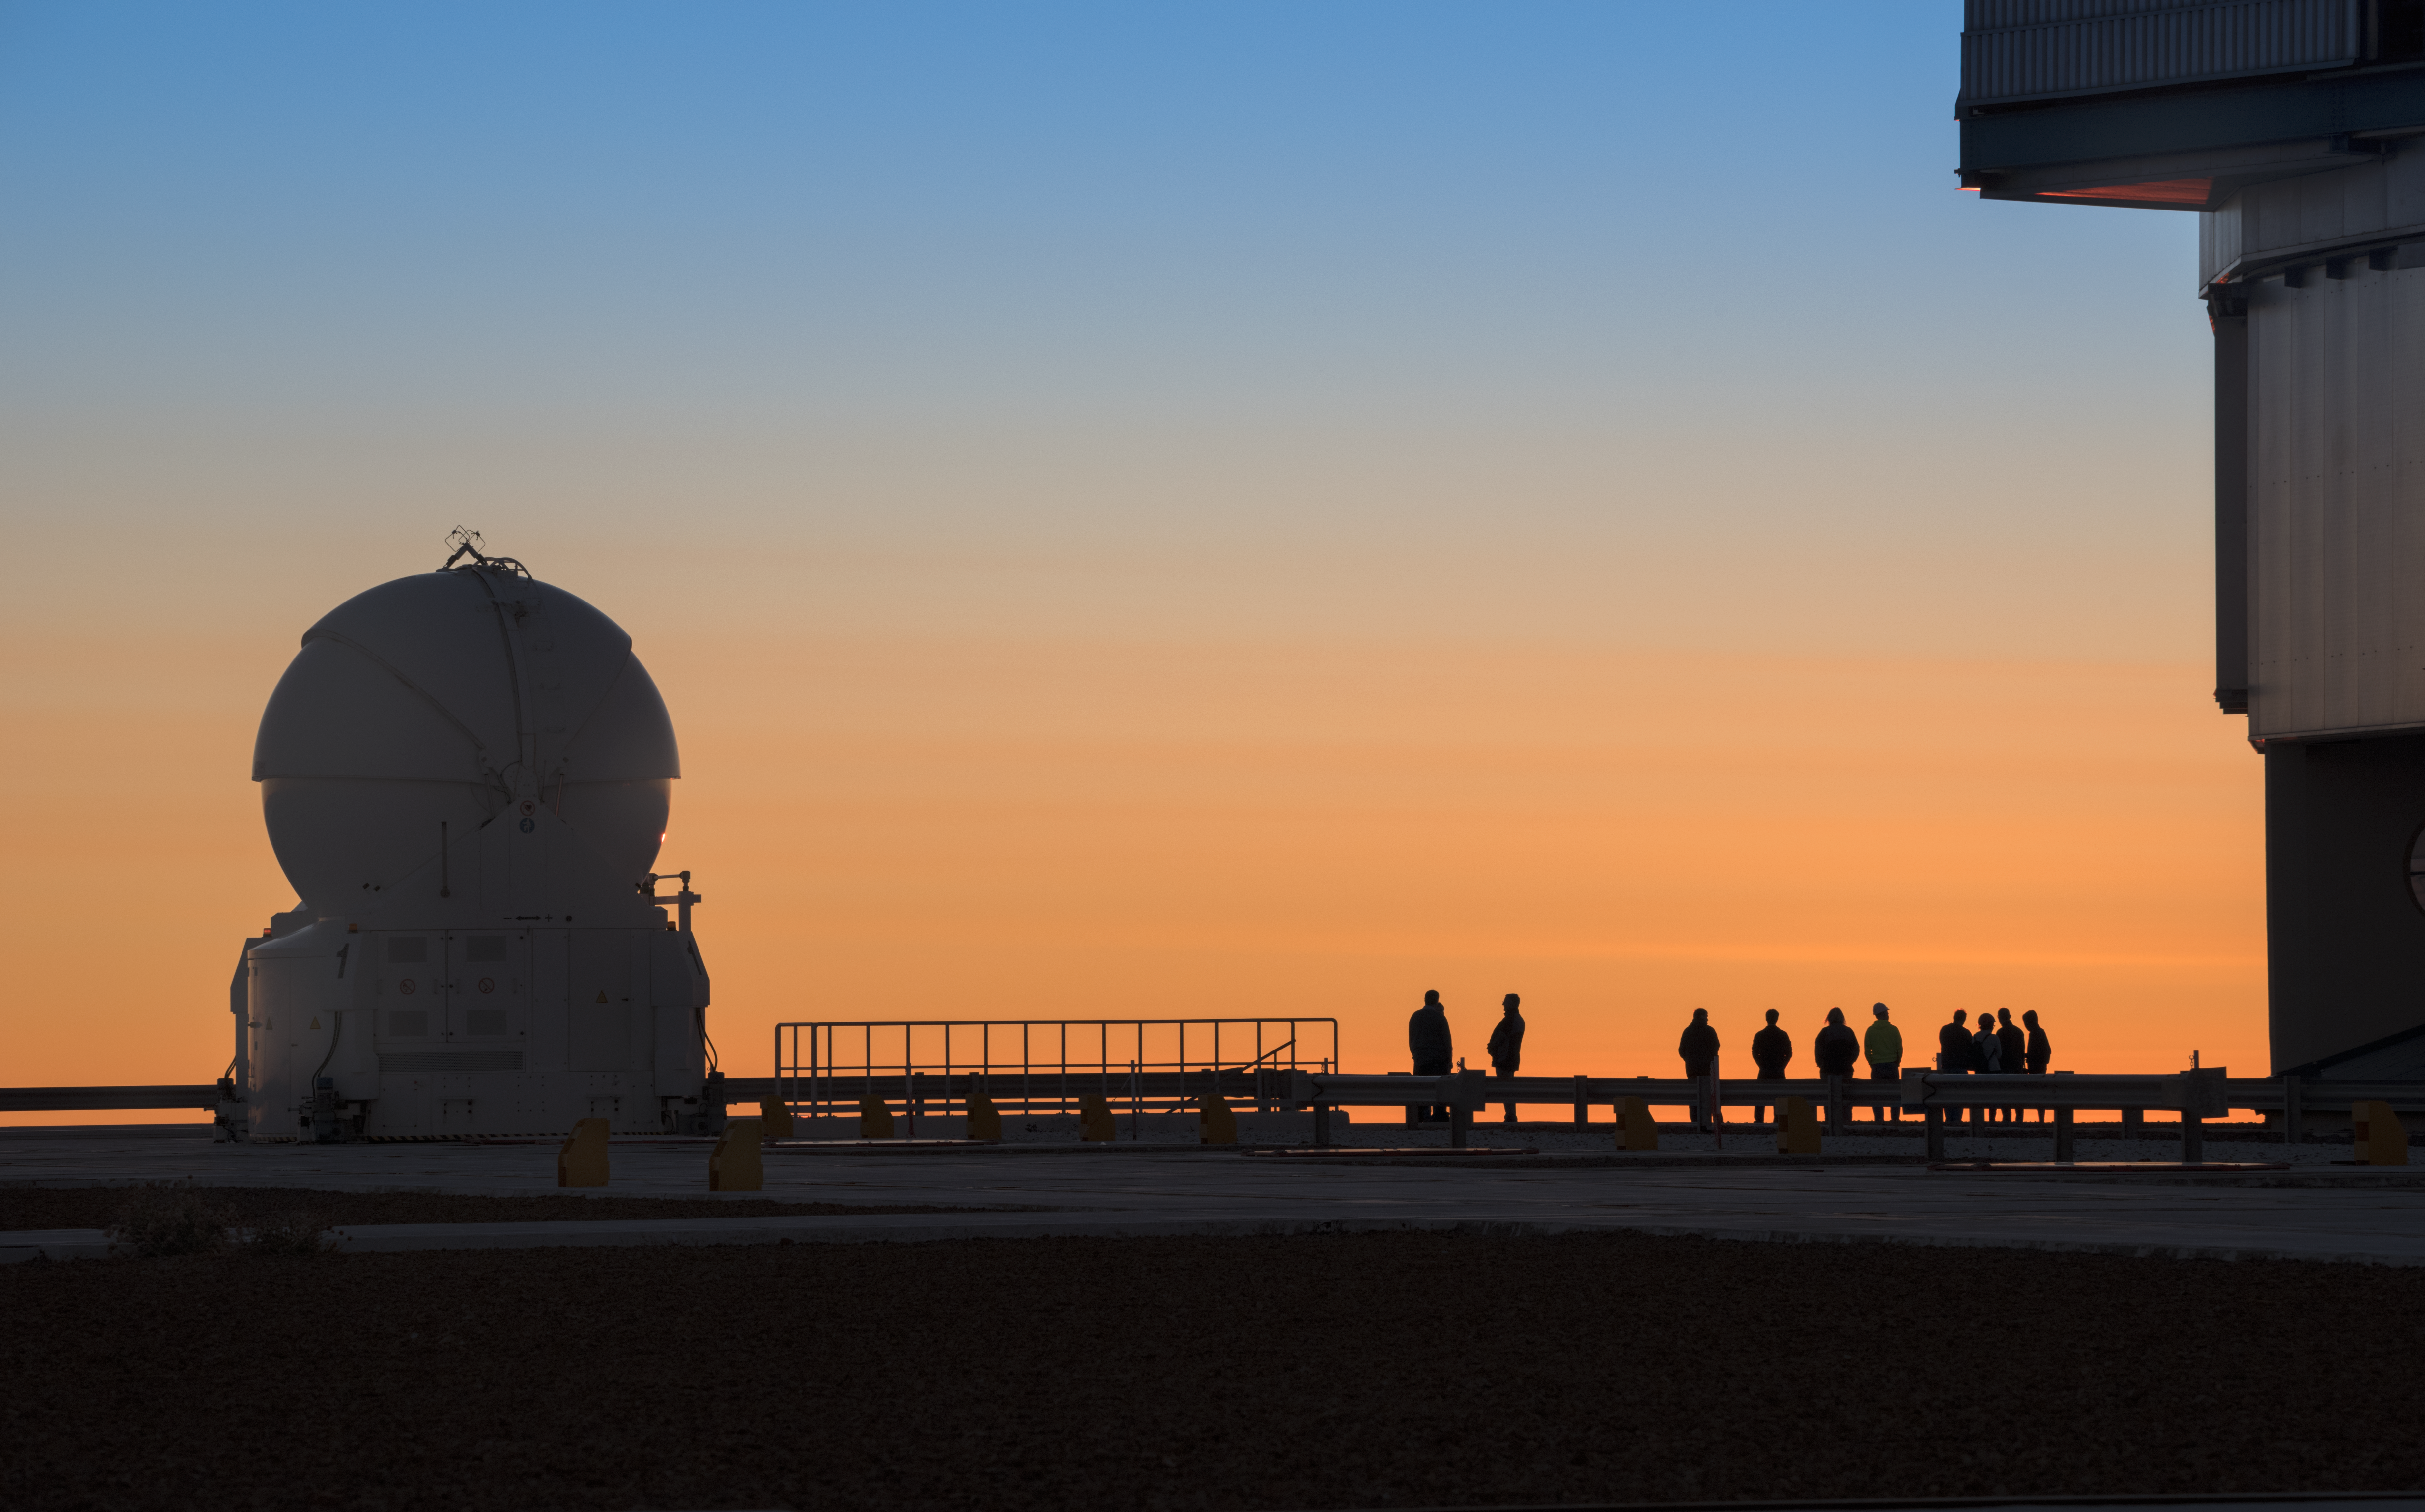

Orange and blue

The Atacama desert of Chile is able to boast some of the clearest skies in world, almost completely free from artificial light pollution. It's perhaps no surprise then that the astronomers and engineers who work at ESO's Paranal Observatory find themselves gazing out into the beautiful sky, which here is a brilliant blend of orange and blue.

Credit: ESO/Y. Beletsky